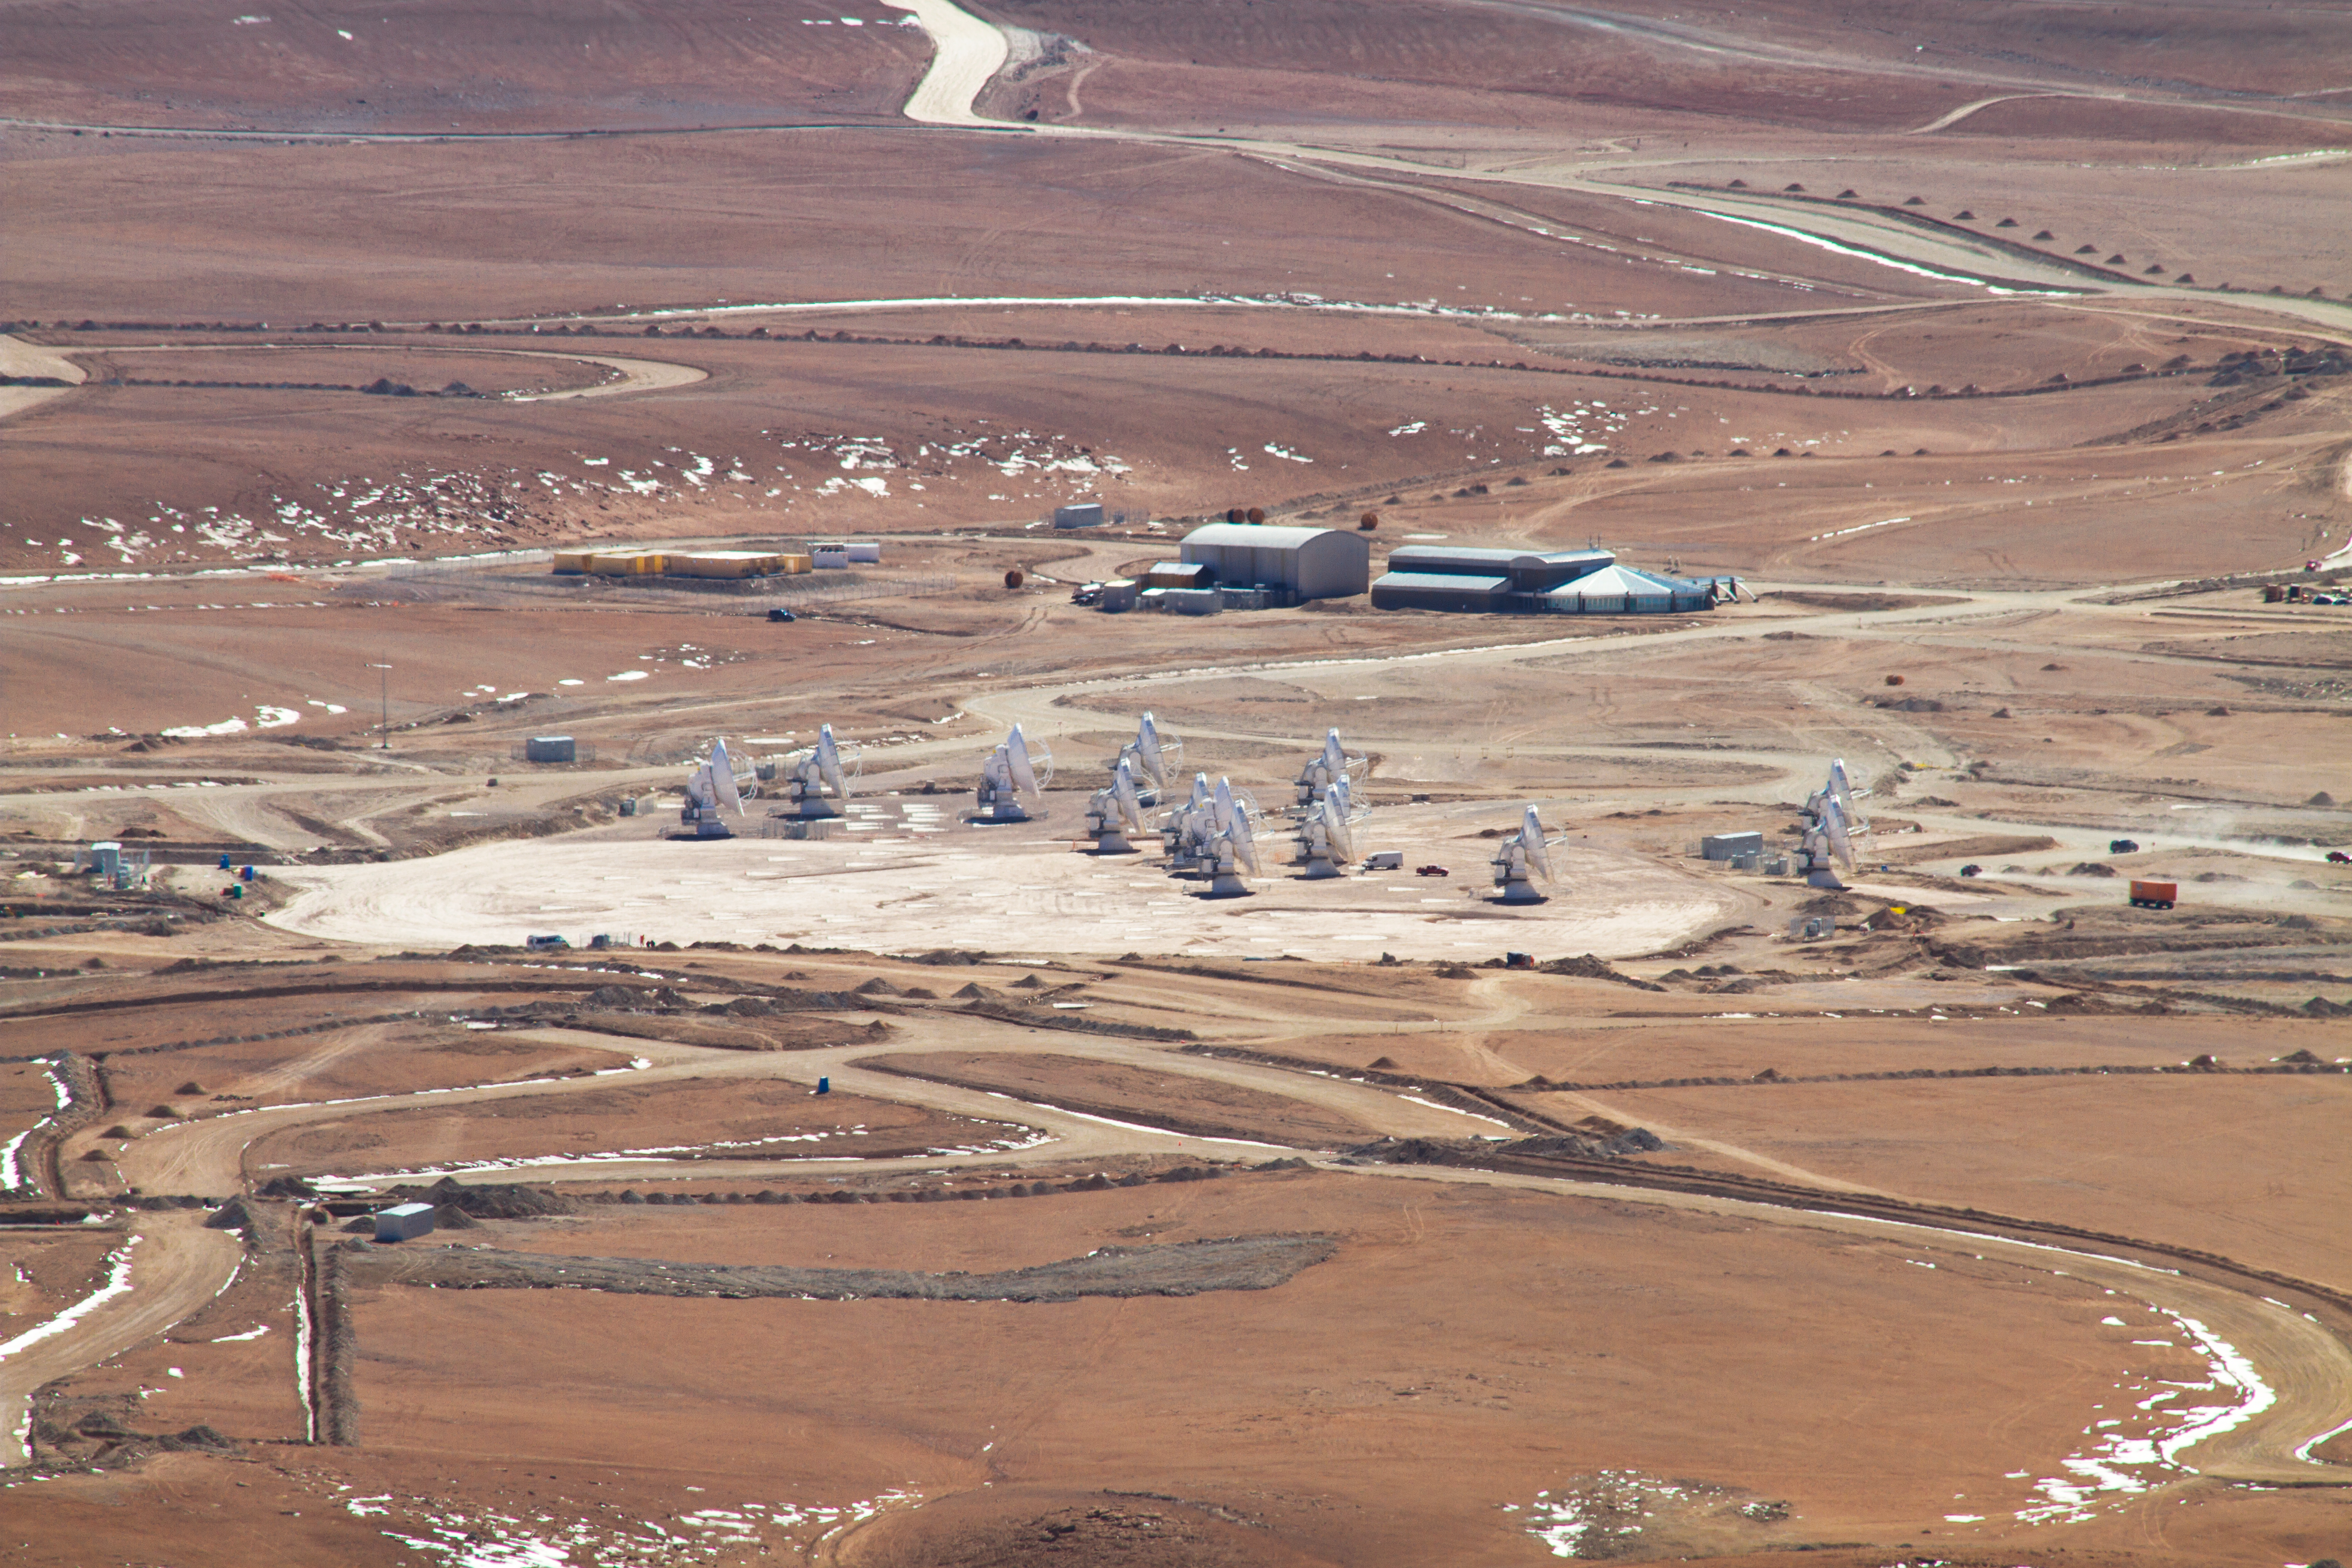

14 antennas at the ALMA AOS

Fourteen 12-metre ALMA antennas are positioned near the centre of the array at 5000 metres altitude on the Chajnantor plateau. Behind the antennas is the Array Operations Site (AOS) Technical Building. This is the location of the Correlator, the specialised supercomputer which will combine the signal of the antennas, making them work as a single giant telescope. The picture was taken looking toward the northeast, in May 2011.

Credit: ALMA (ESO/NAOJ/NRAO), J. Guarda (ALMA)